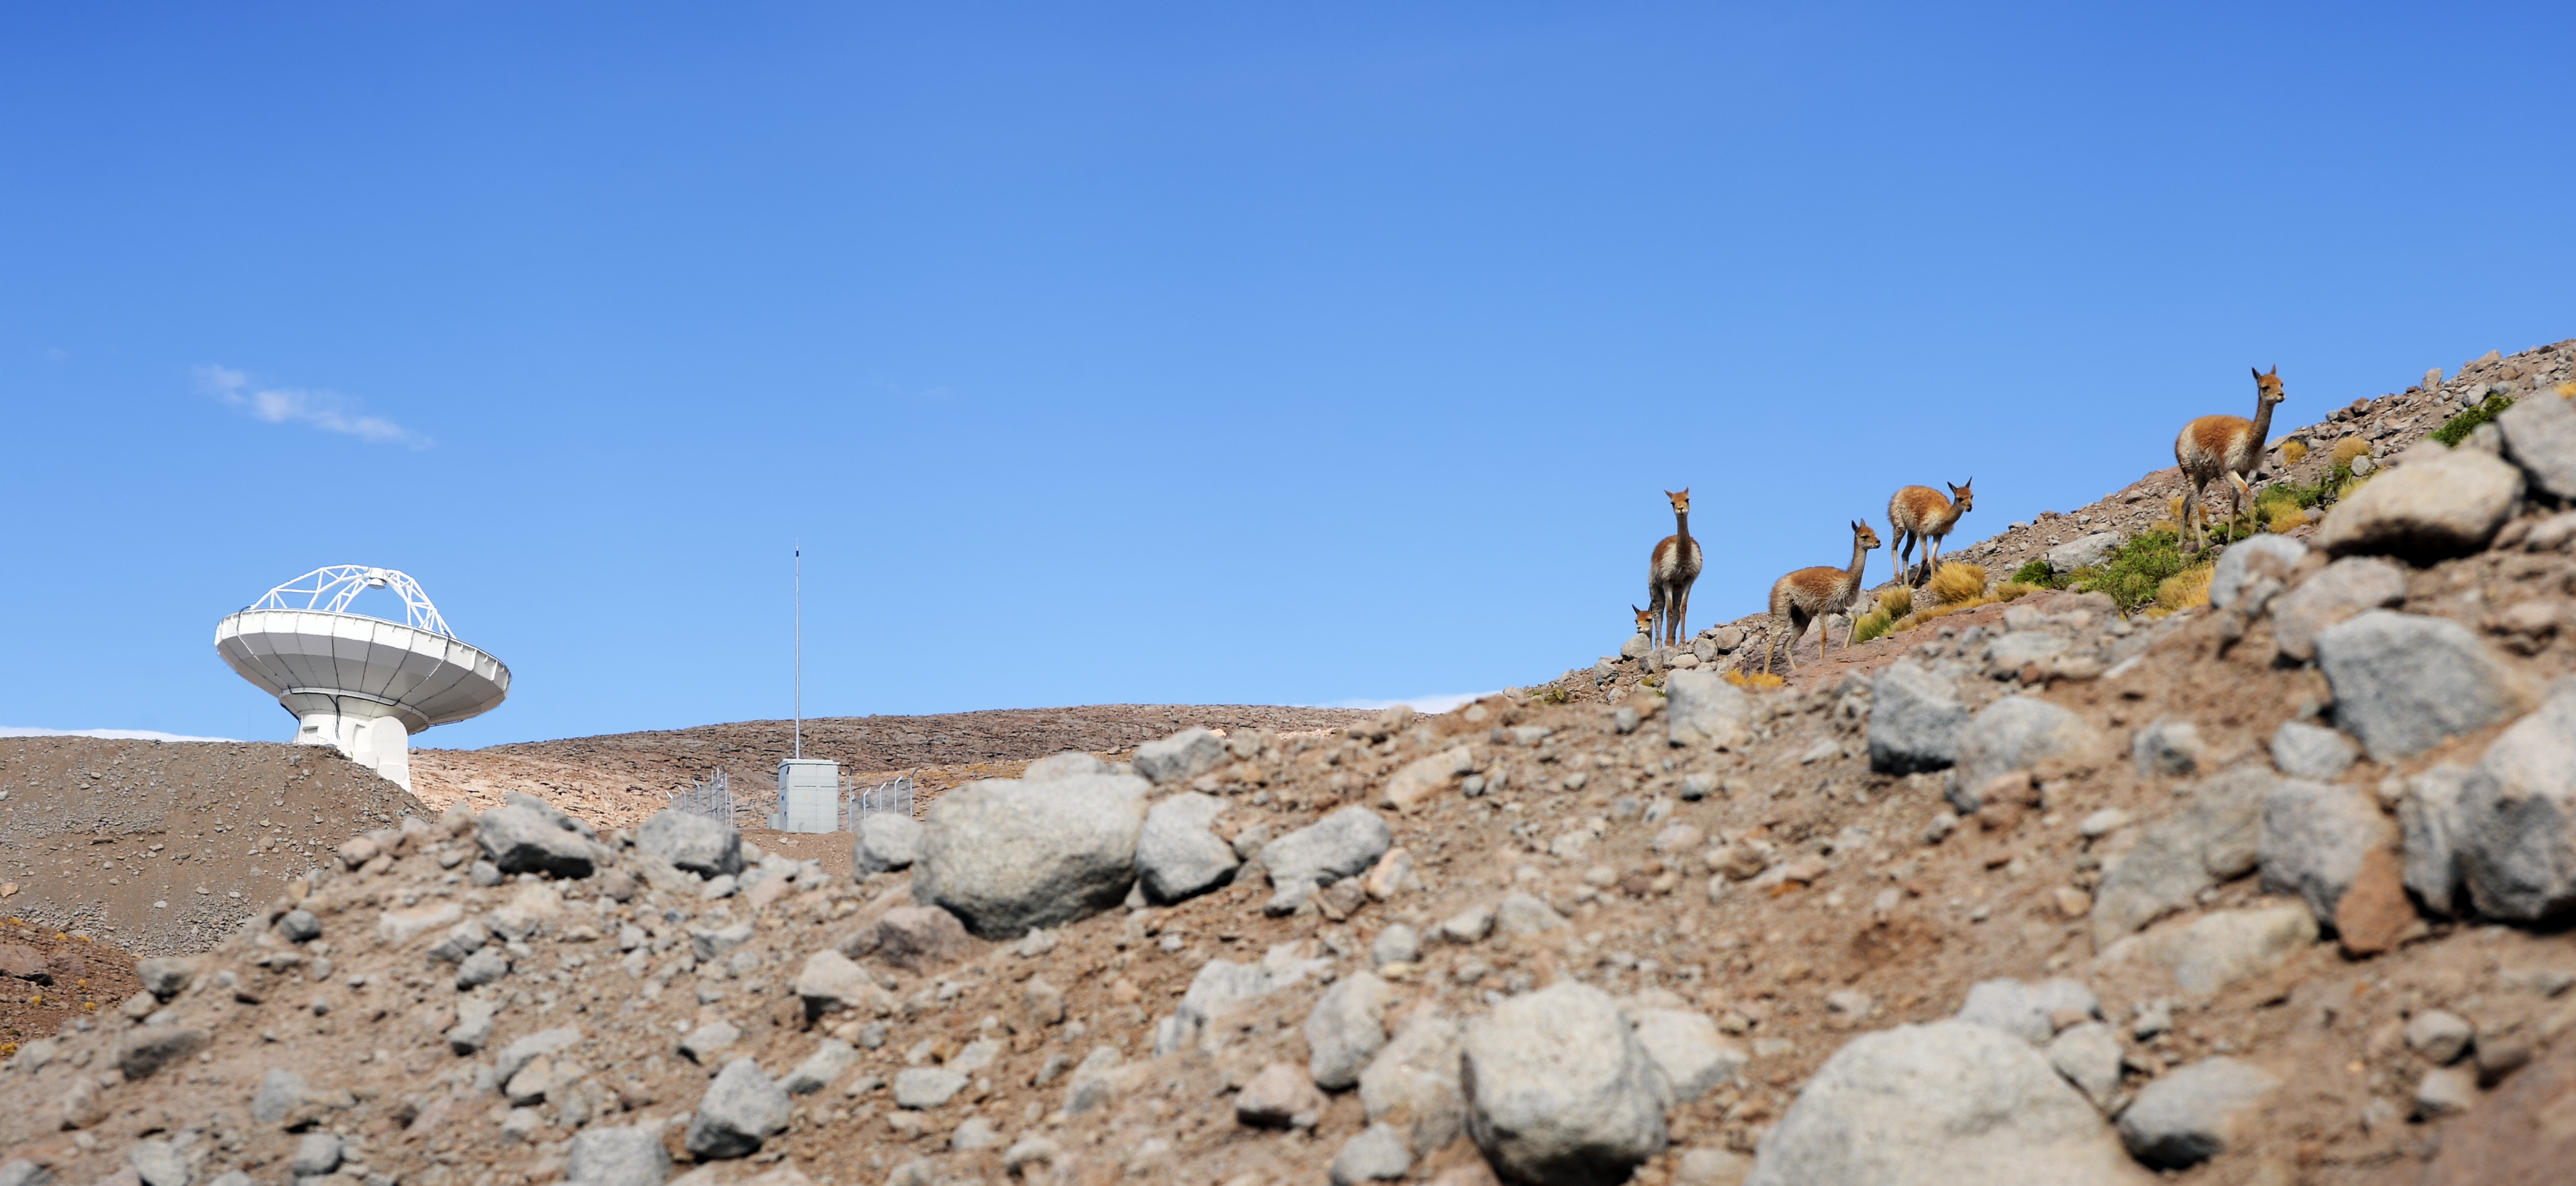

ALMA visitors

A group of vicuñas, wild camelids, native to South America, pay a visit to the Chajnantor plateau, home of ALMA, in order to enjoy the view and learn a little about submillimeter astronomy.

Credit: C. Durán/ESO